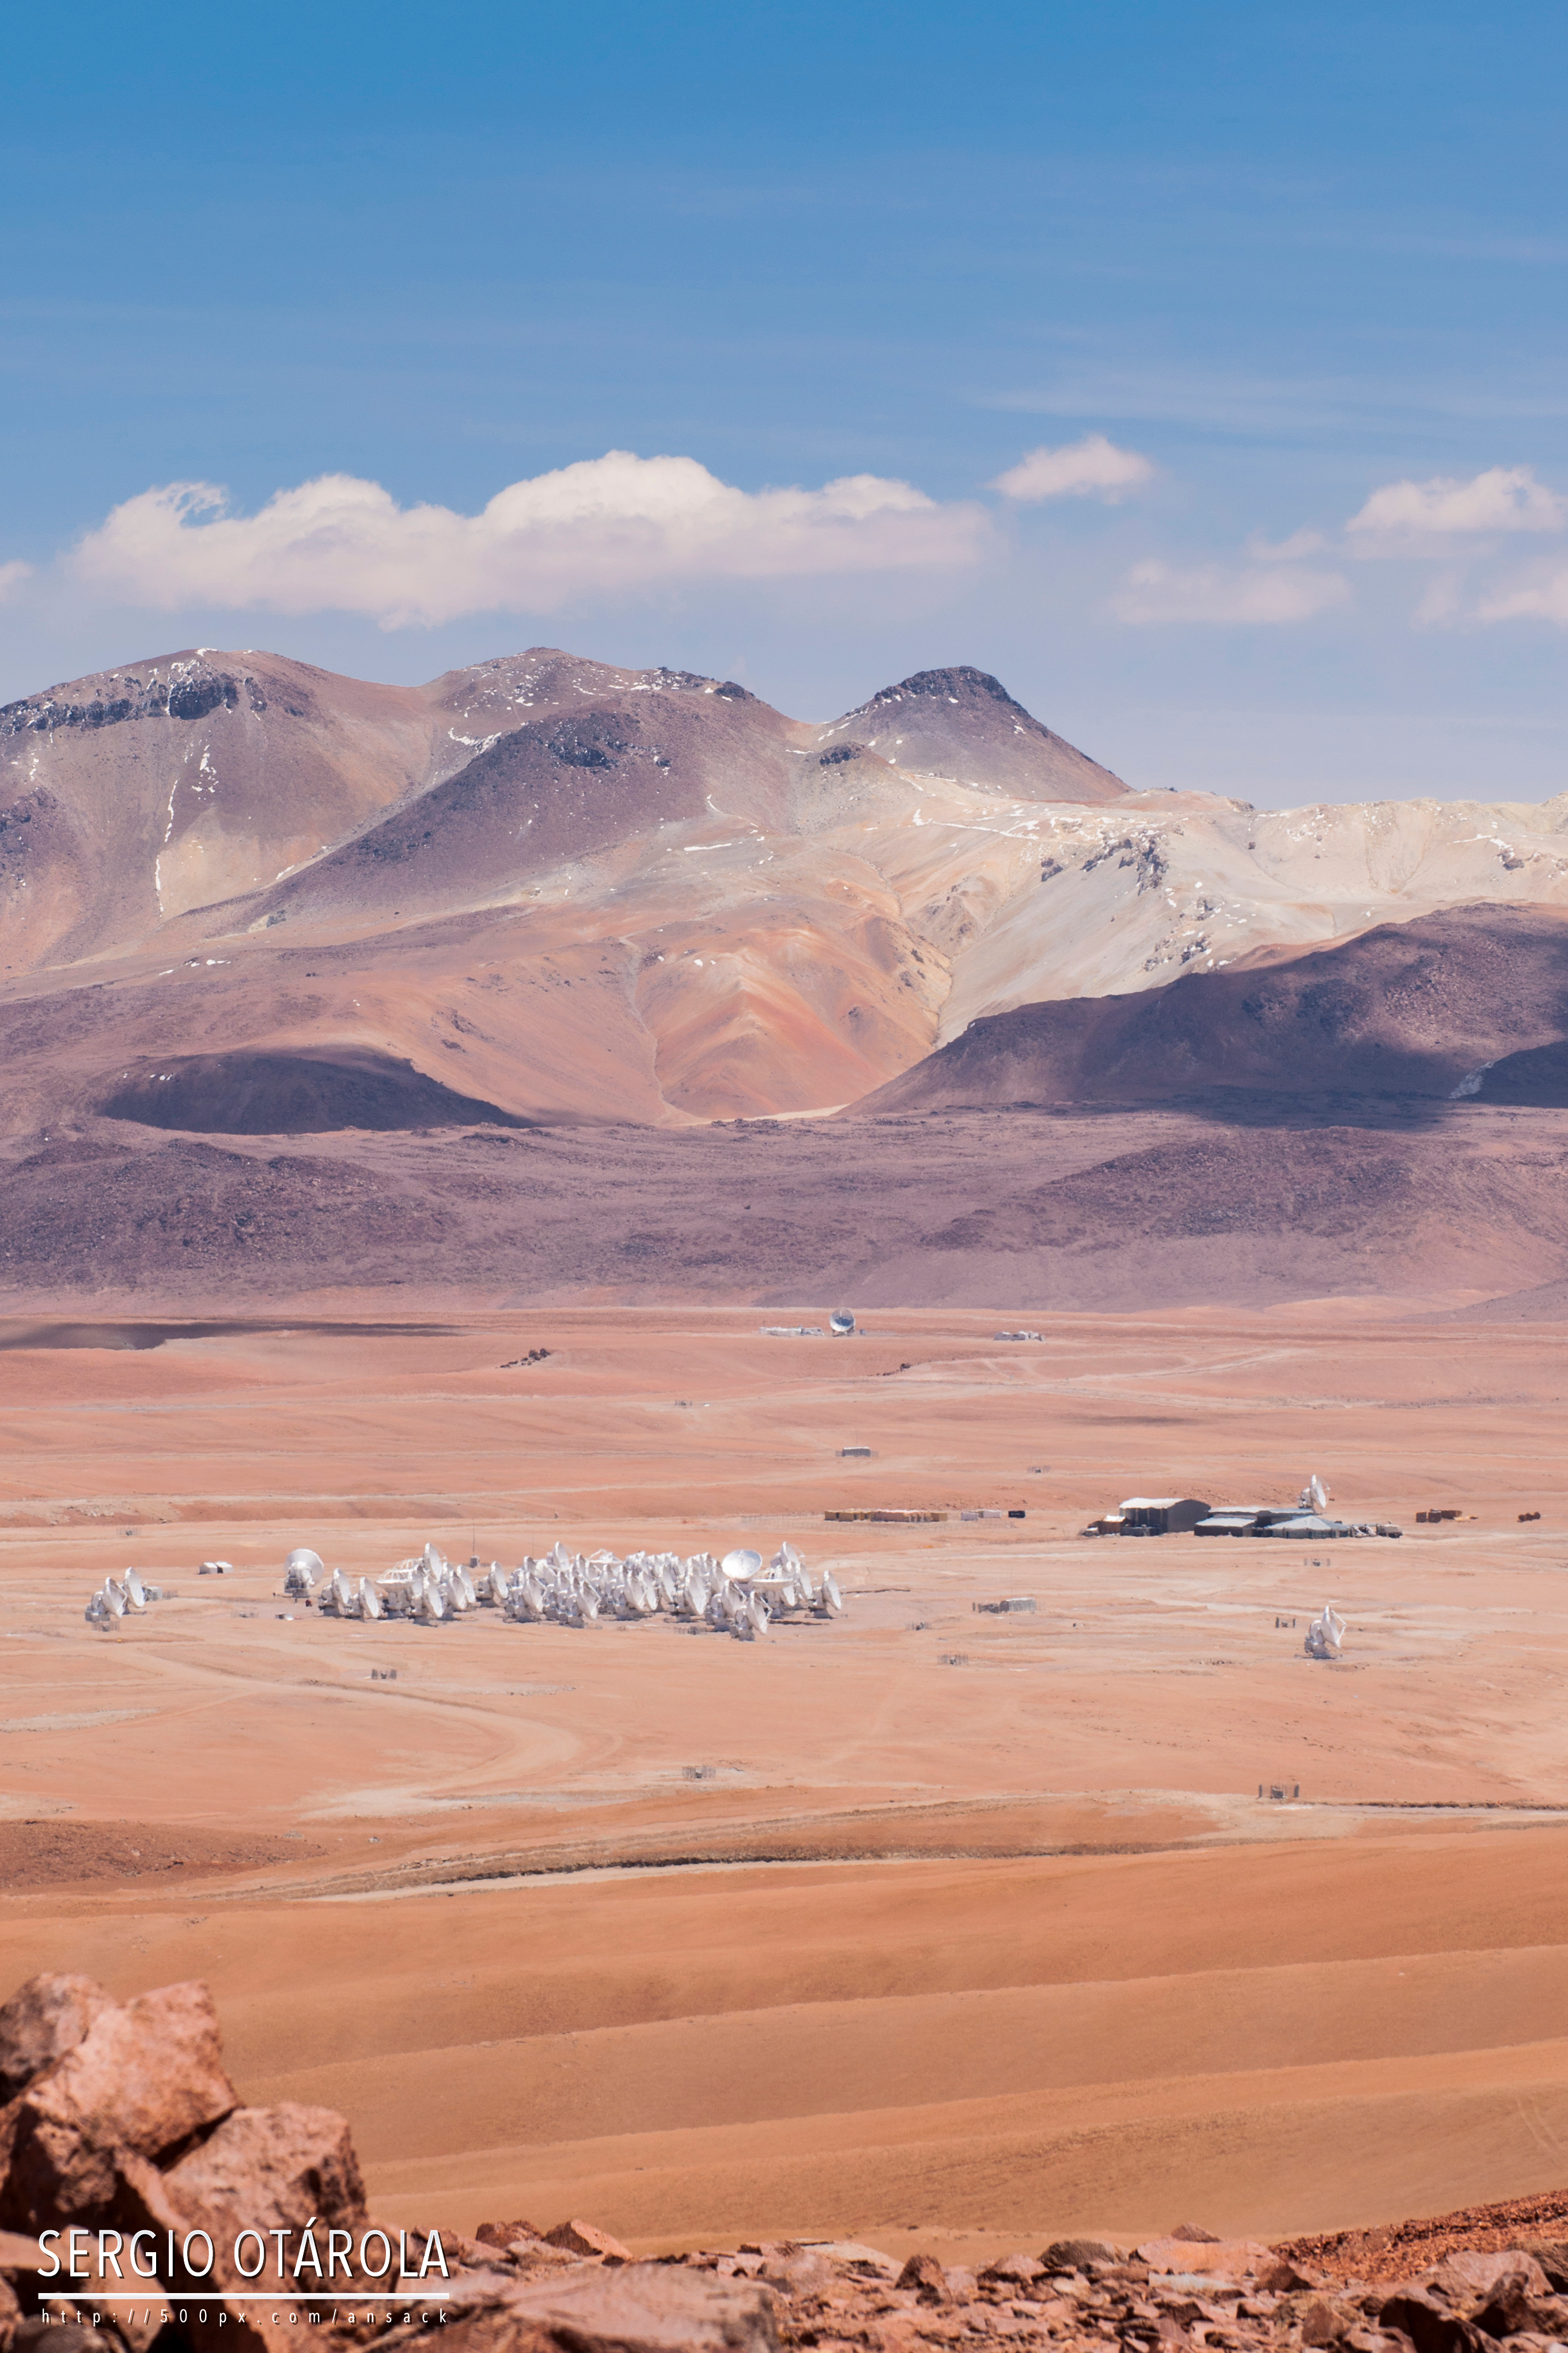

Chajnantor Plateau

Chajnantor Plateau.

Credit: Sergio Otárola - ALMA (ESO/NAOJ/NRAO)